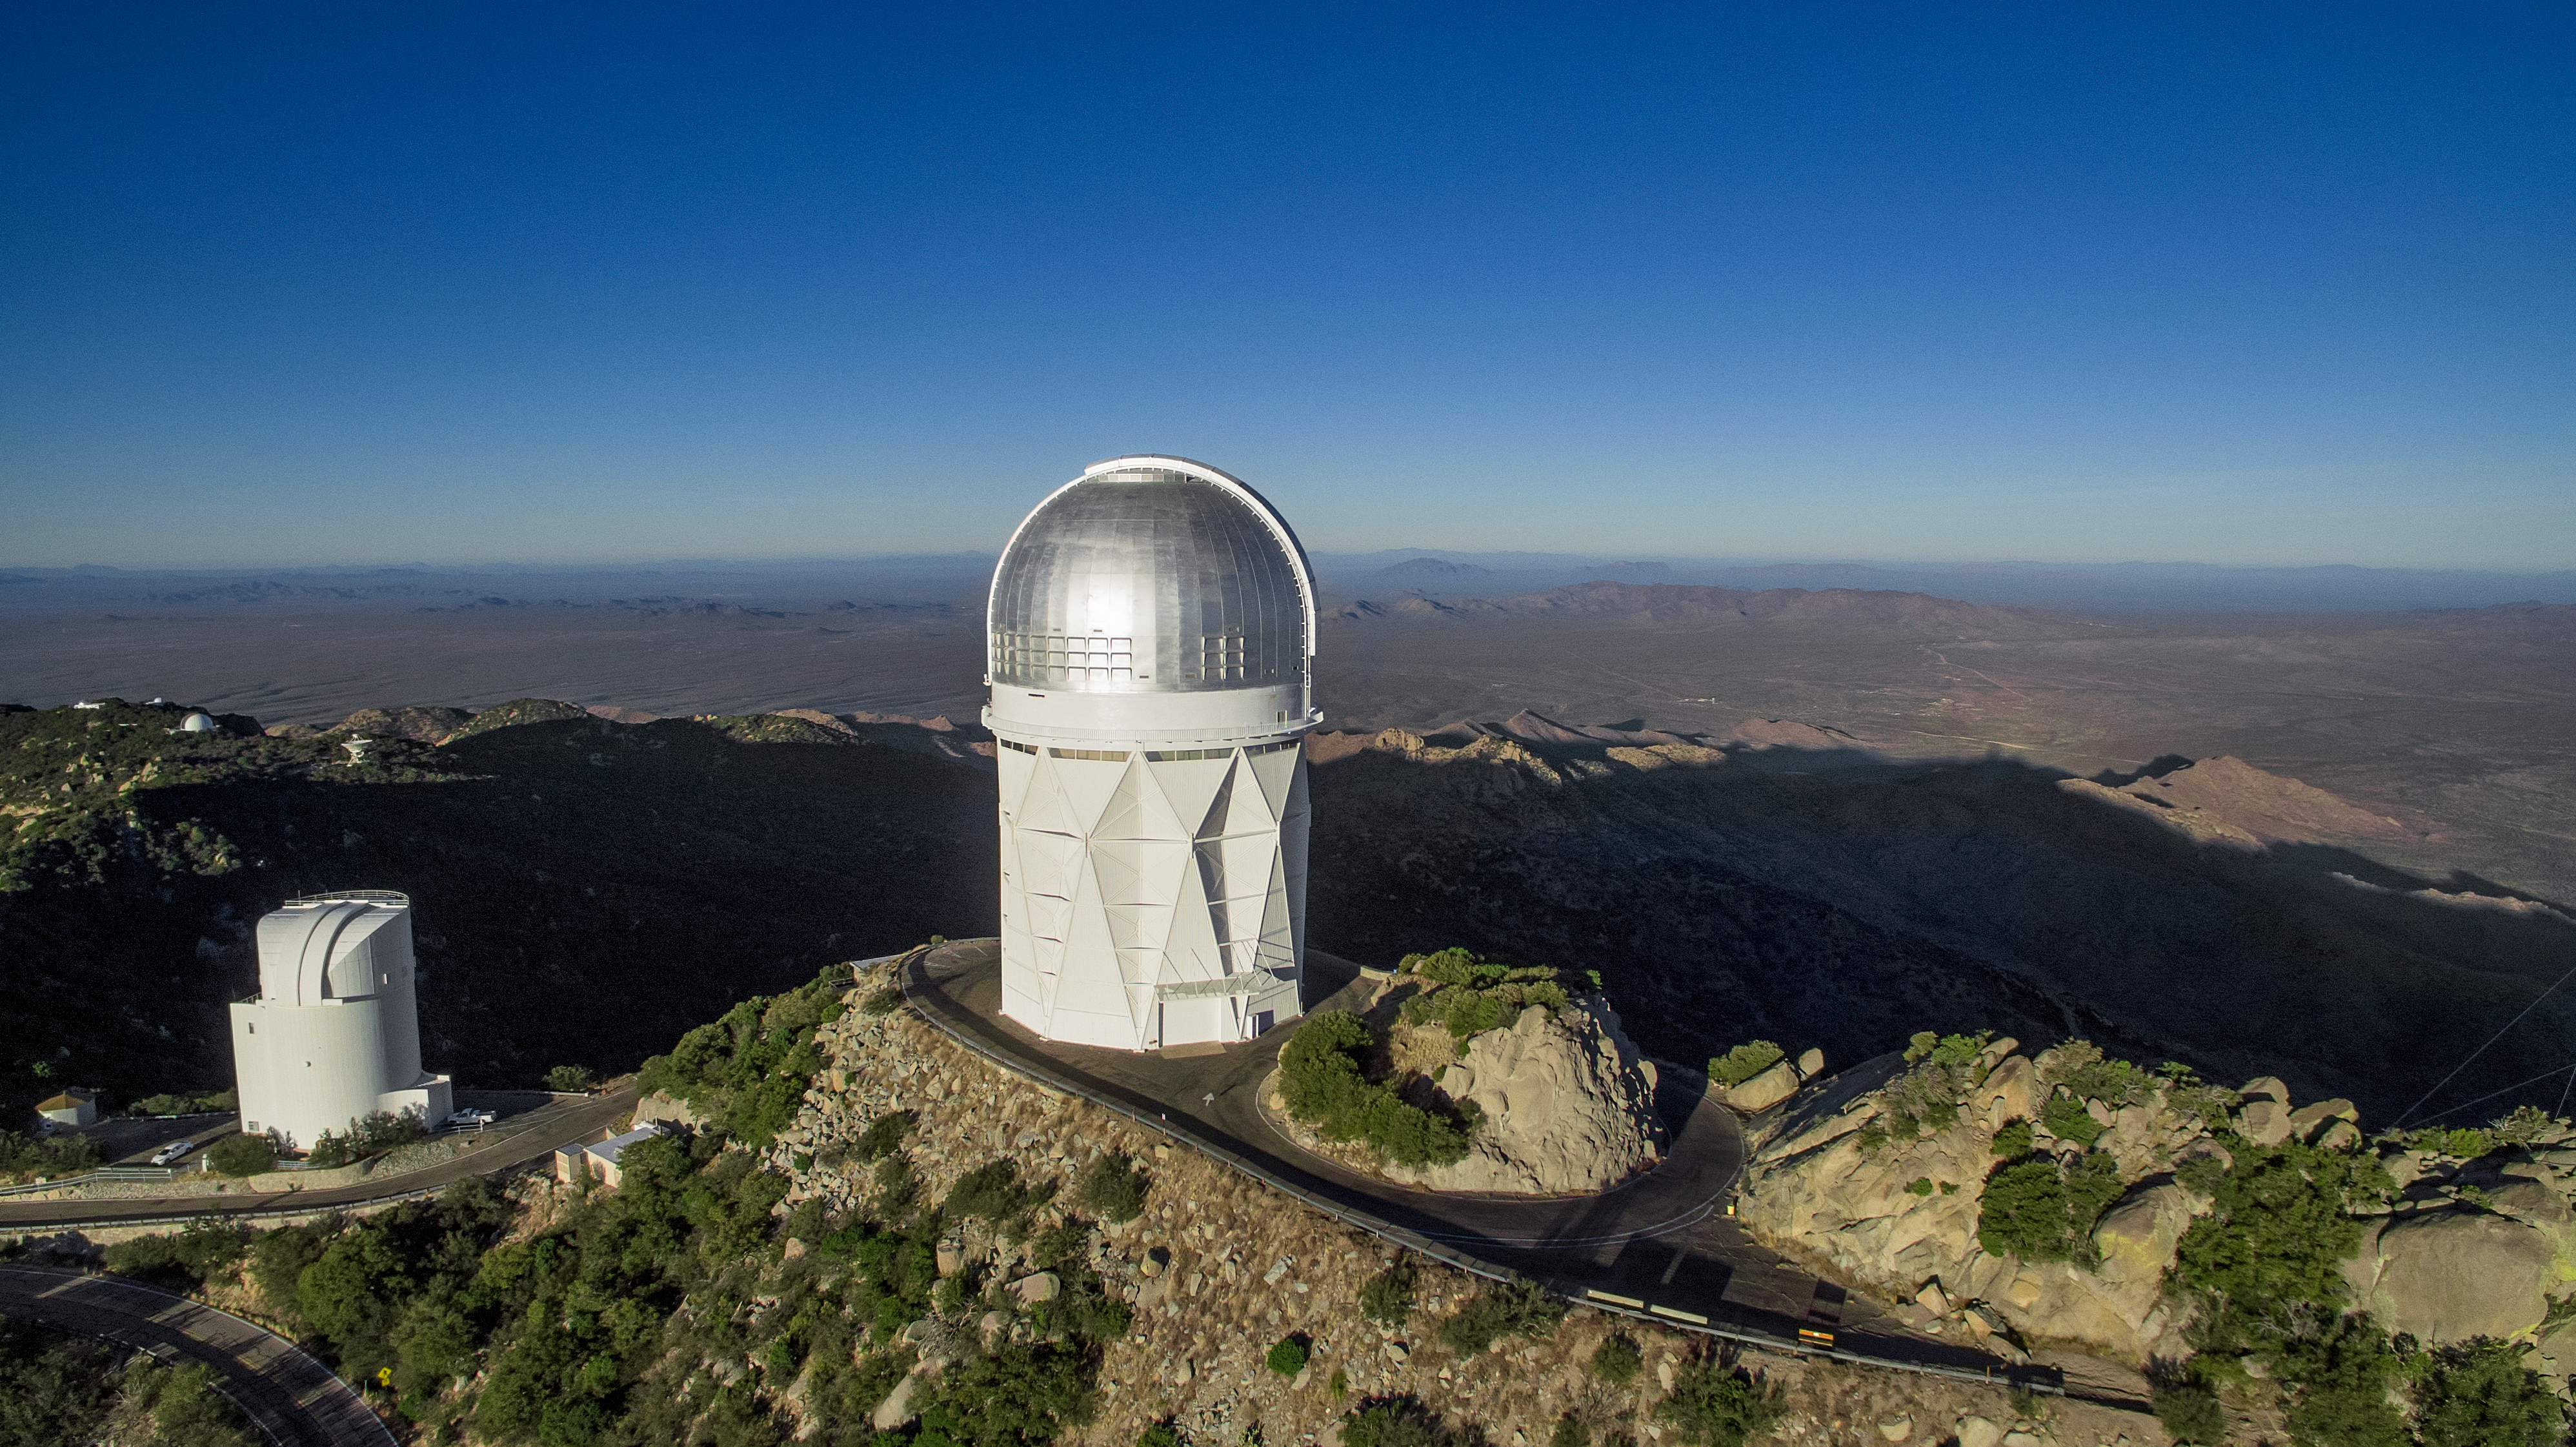

Kitt Peak National Observatory aerial view

Aerial view of Kitt Peak National Observatory in Tucson, AZ, showing the Nicholas U. Mayall 4-meter Telescope.

Credit: KPNO/NOIRLab/NSF/AURA/P. Marenfeld